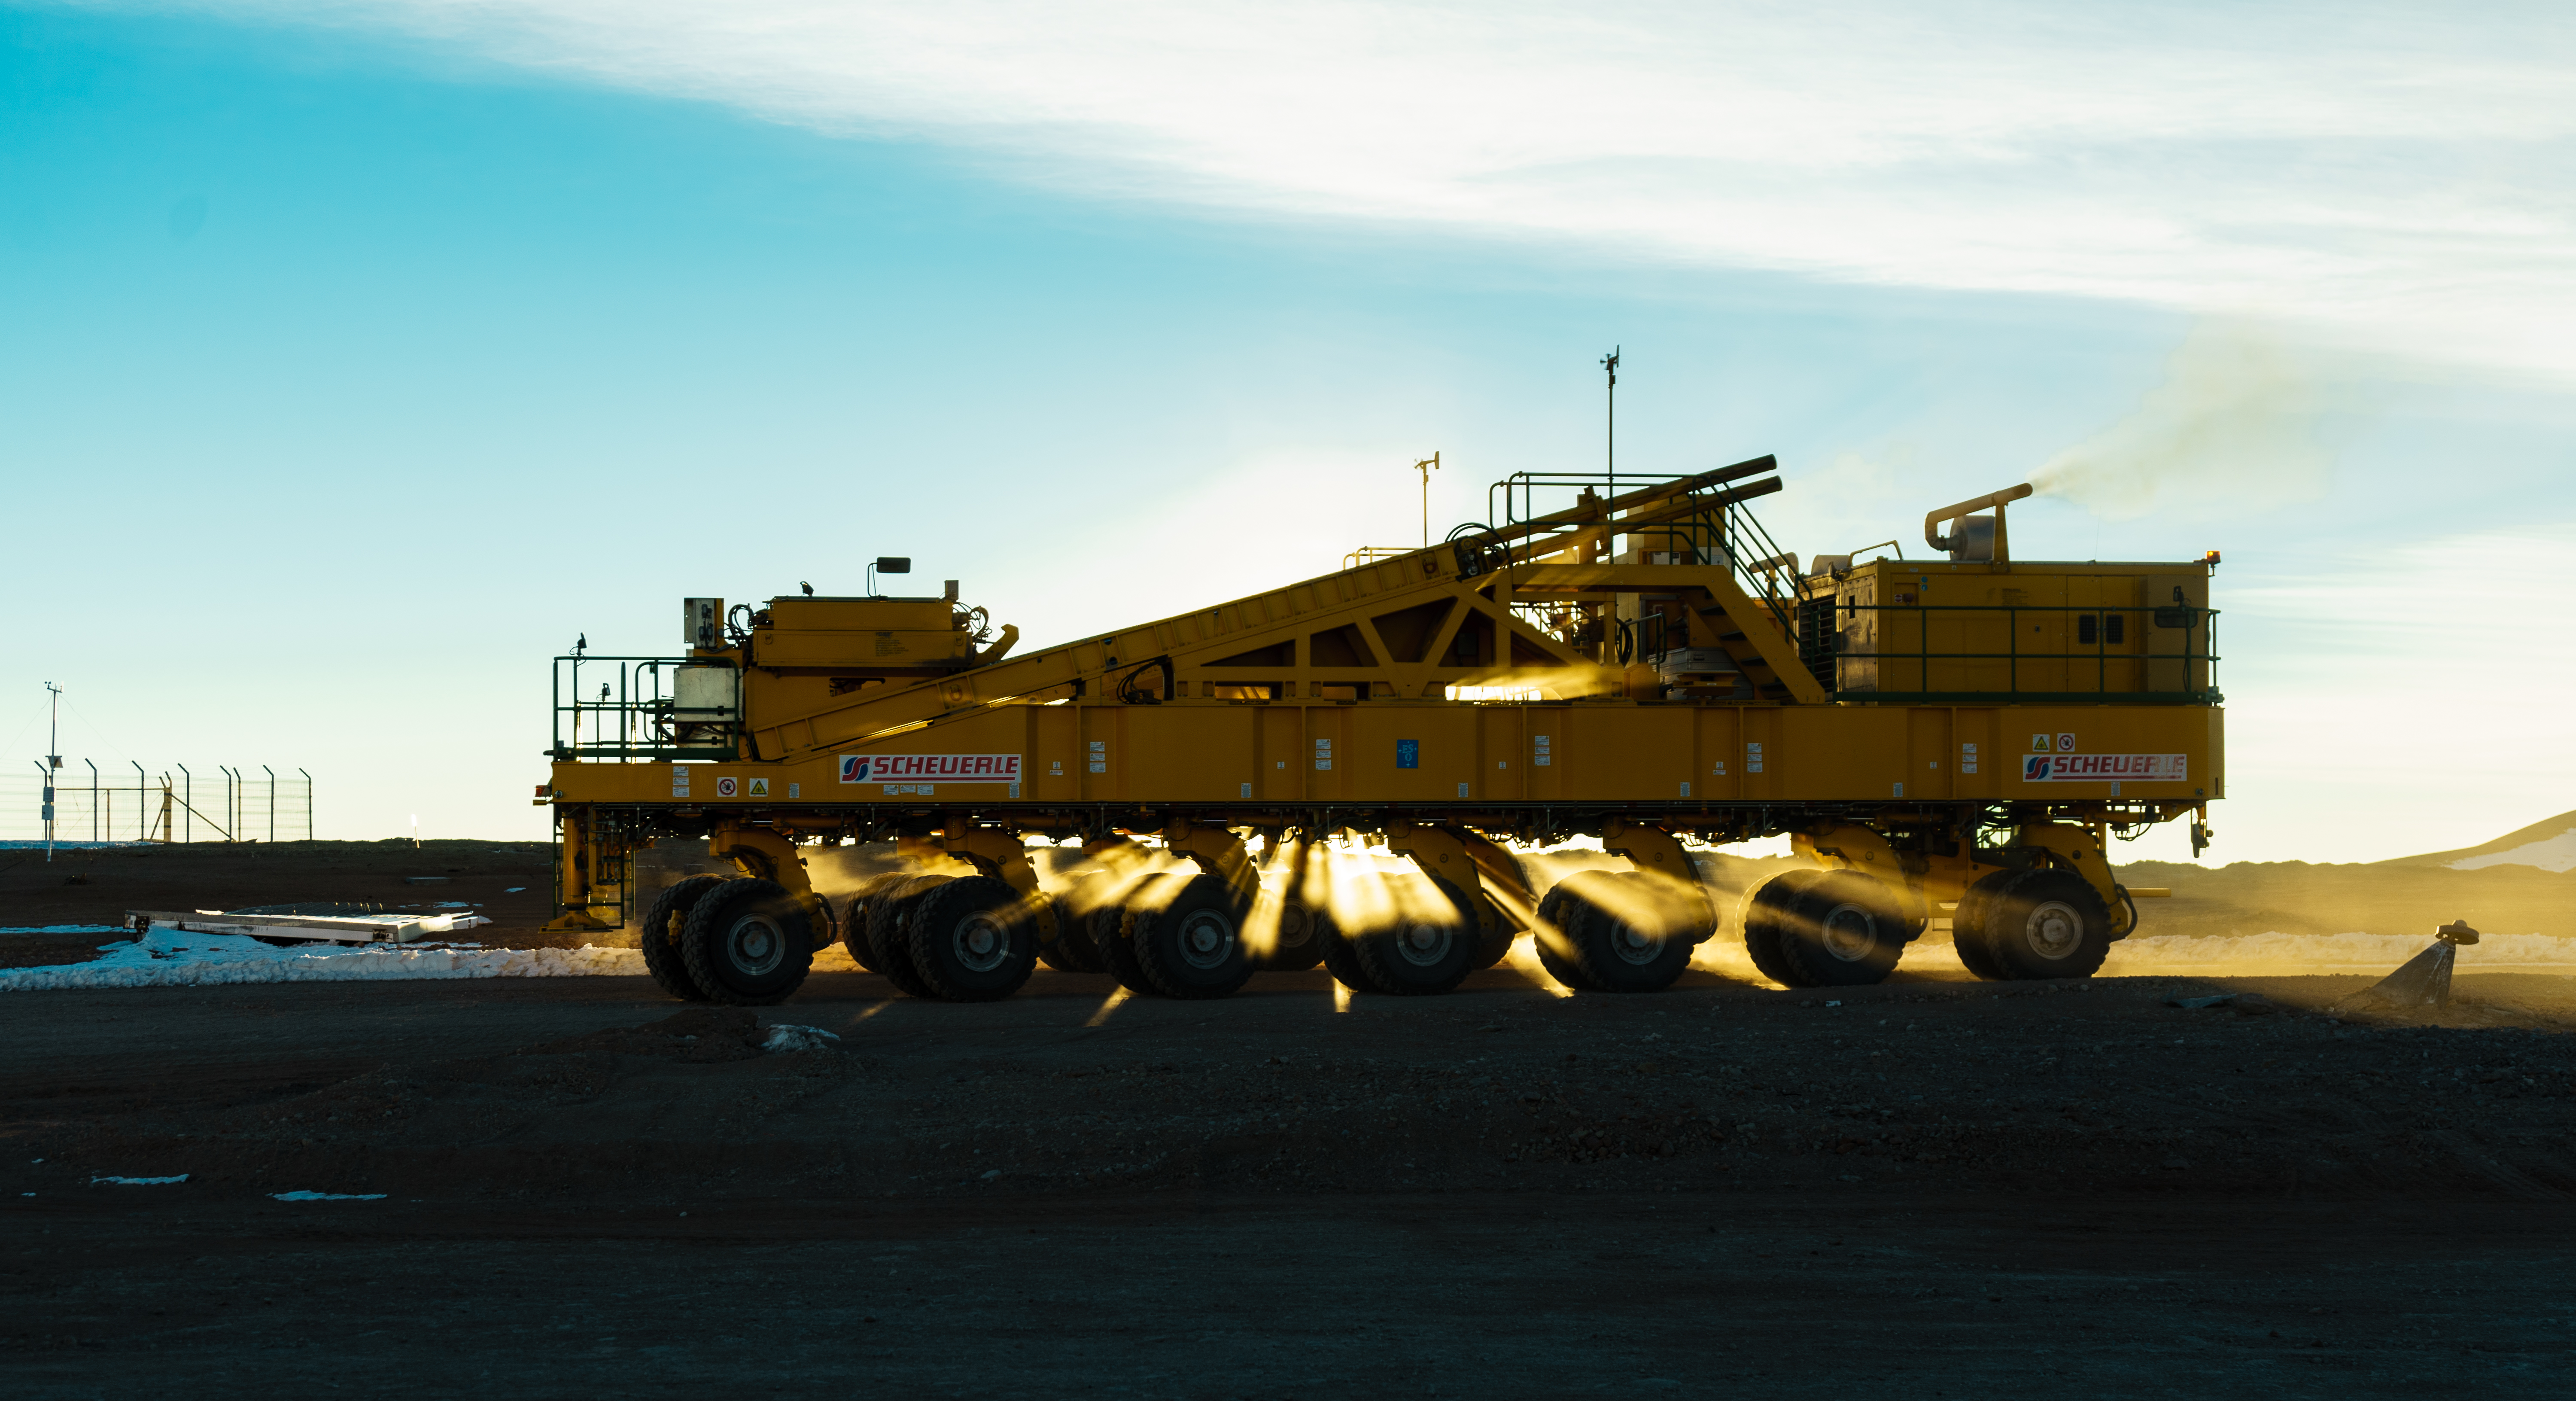

Sunset

Sun light coming out from the transporter.

Credit: Pablo Bello - ALMA (ESO/NAOJ/NRAO)